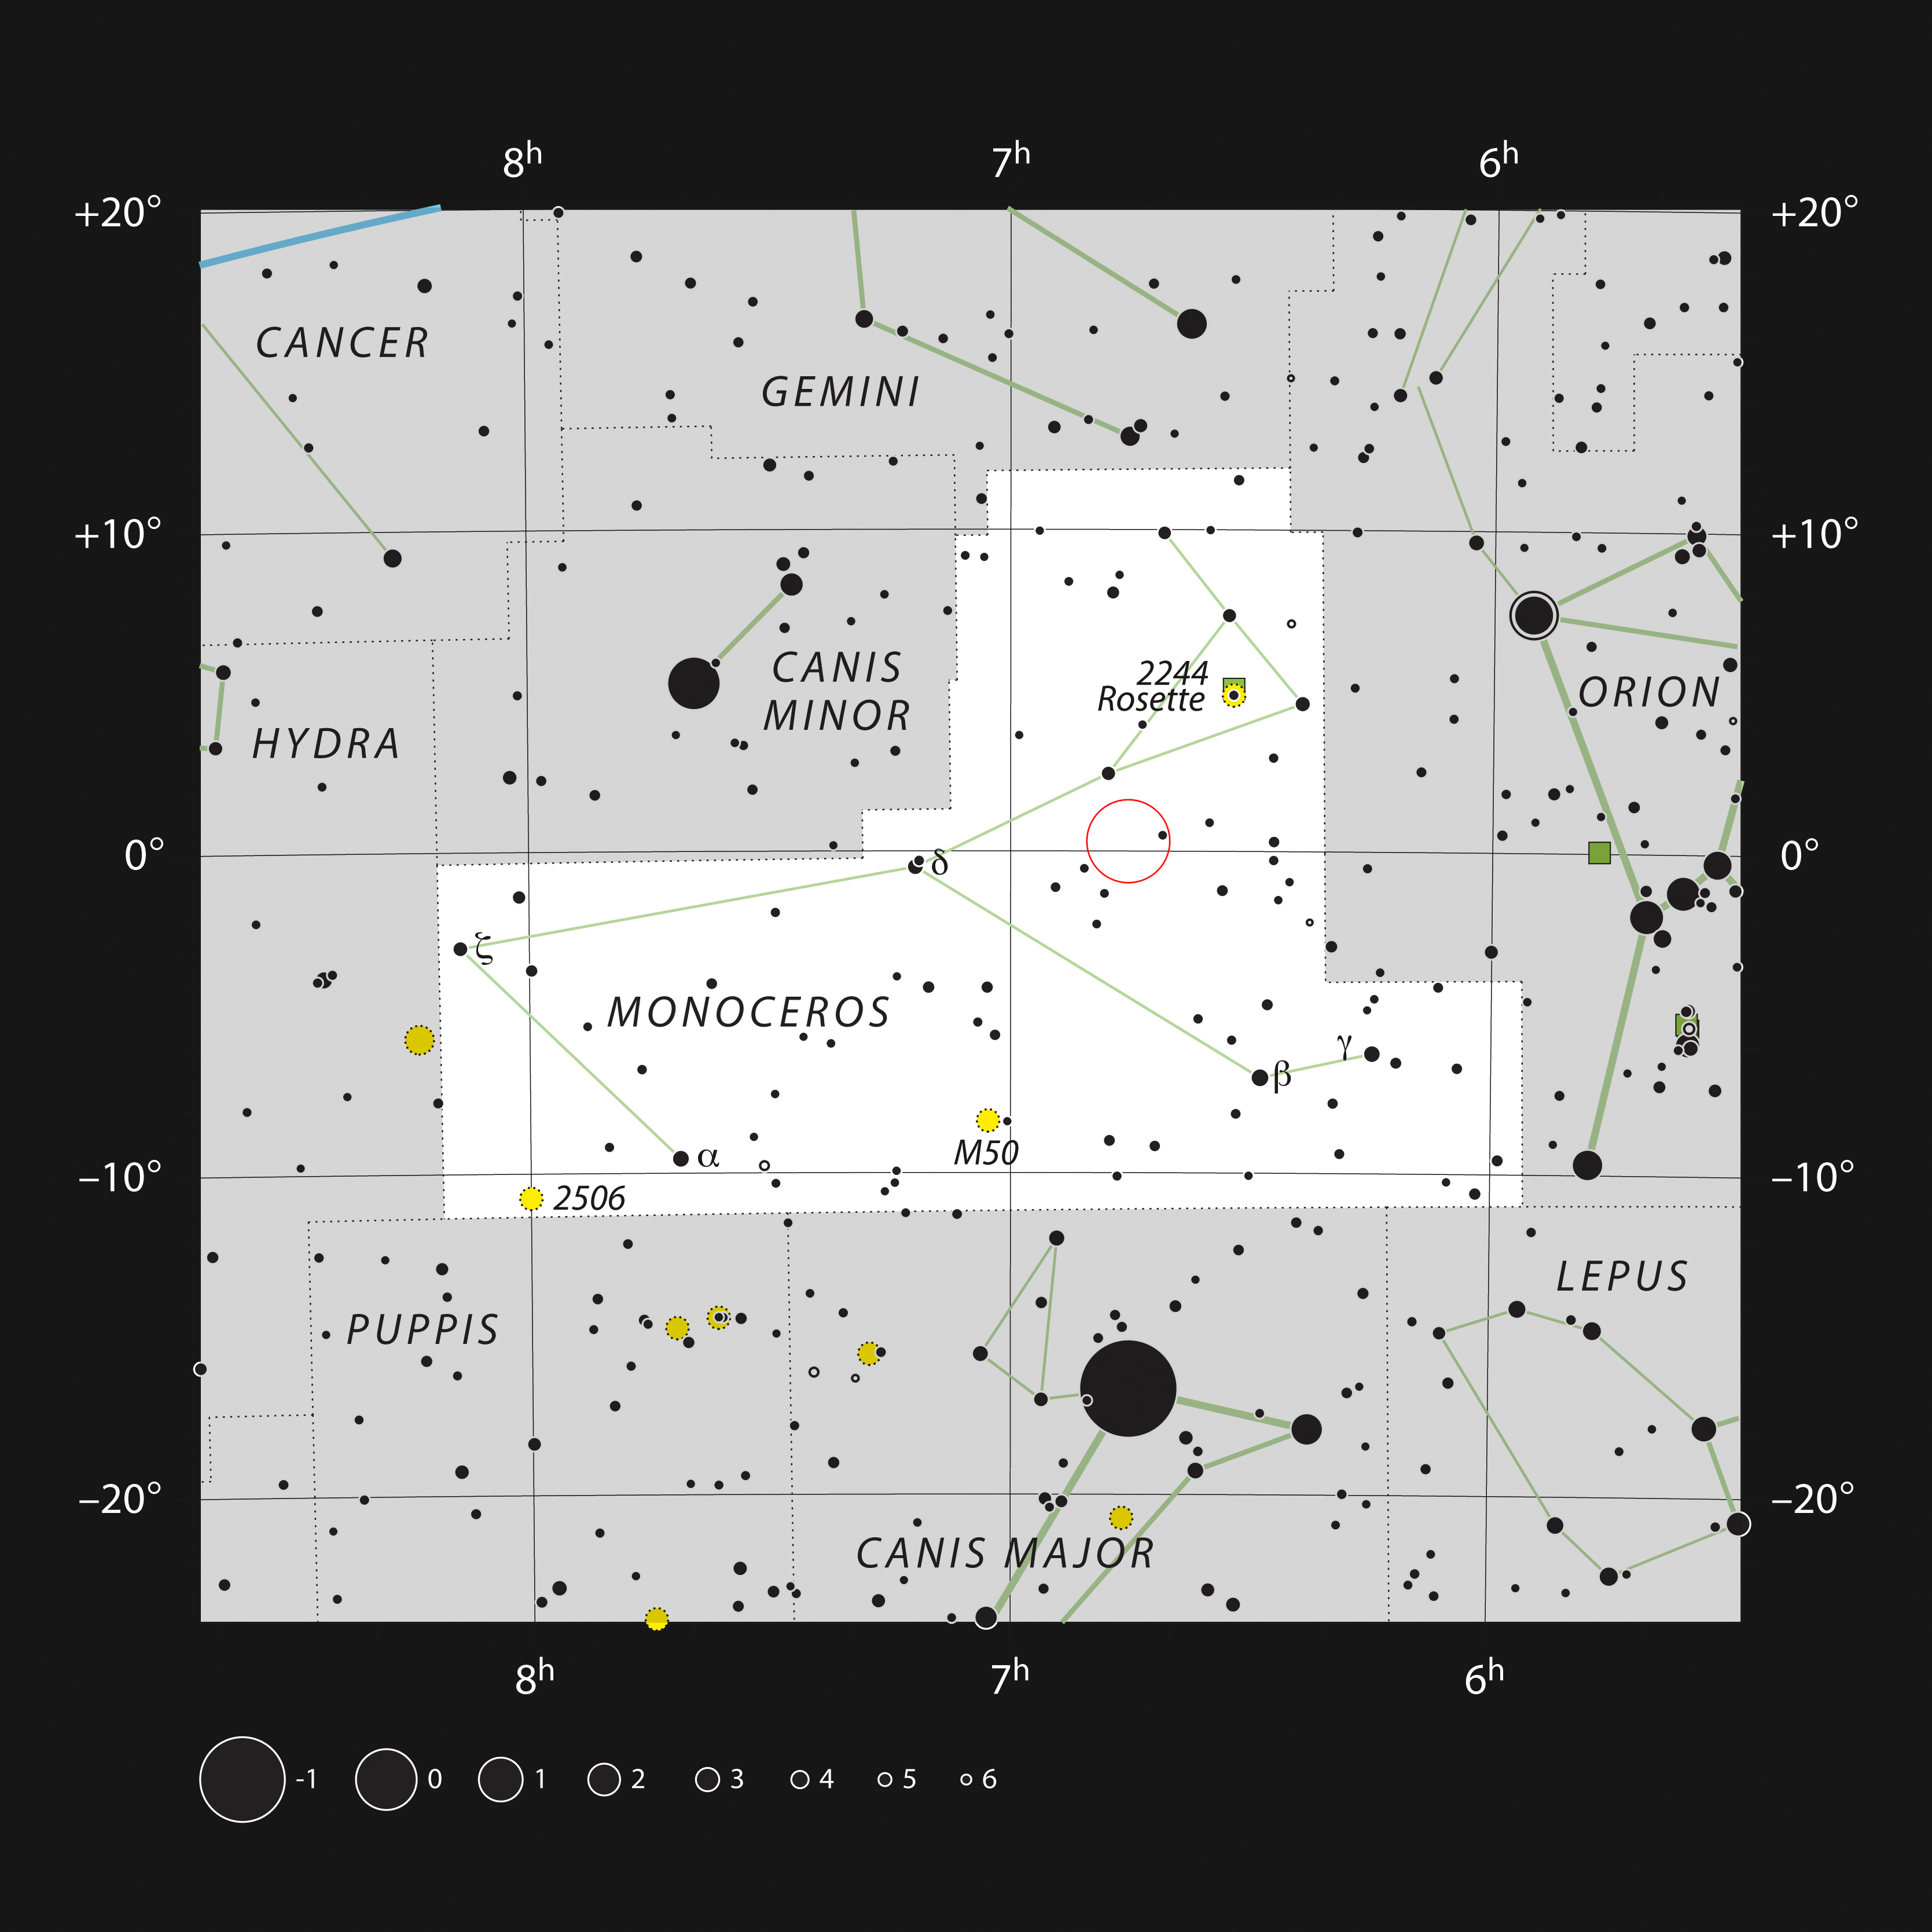

The Sh2-284 nebula in the constellation Monoceros

This chart shows the position of the Sh2-284 nebula in the constellation Monoceros (meaning one-horned). The map shows most of the stars visible to the unaided eye under good conditions.

Credit: ESO, IAU and Sky & Telescope